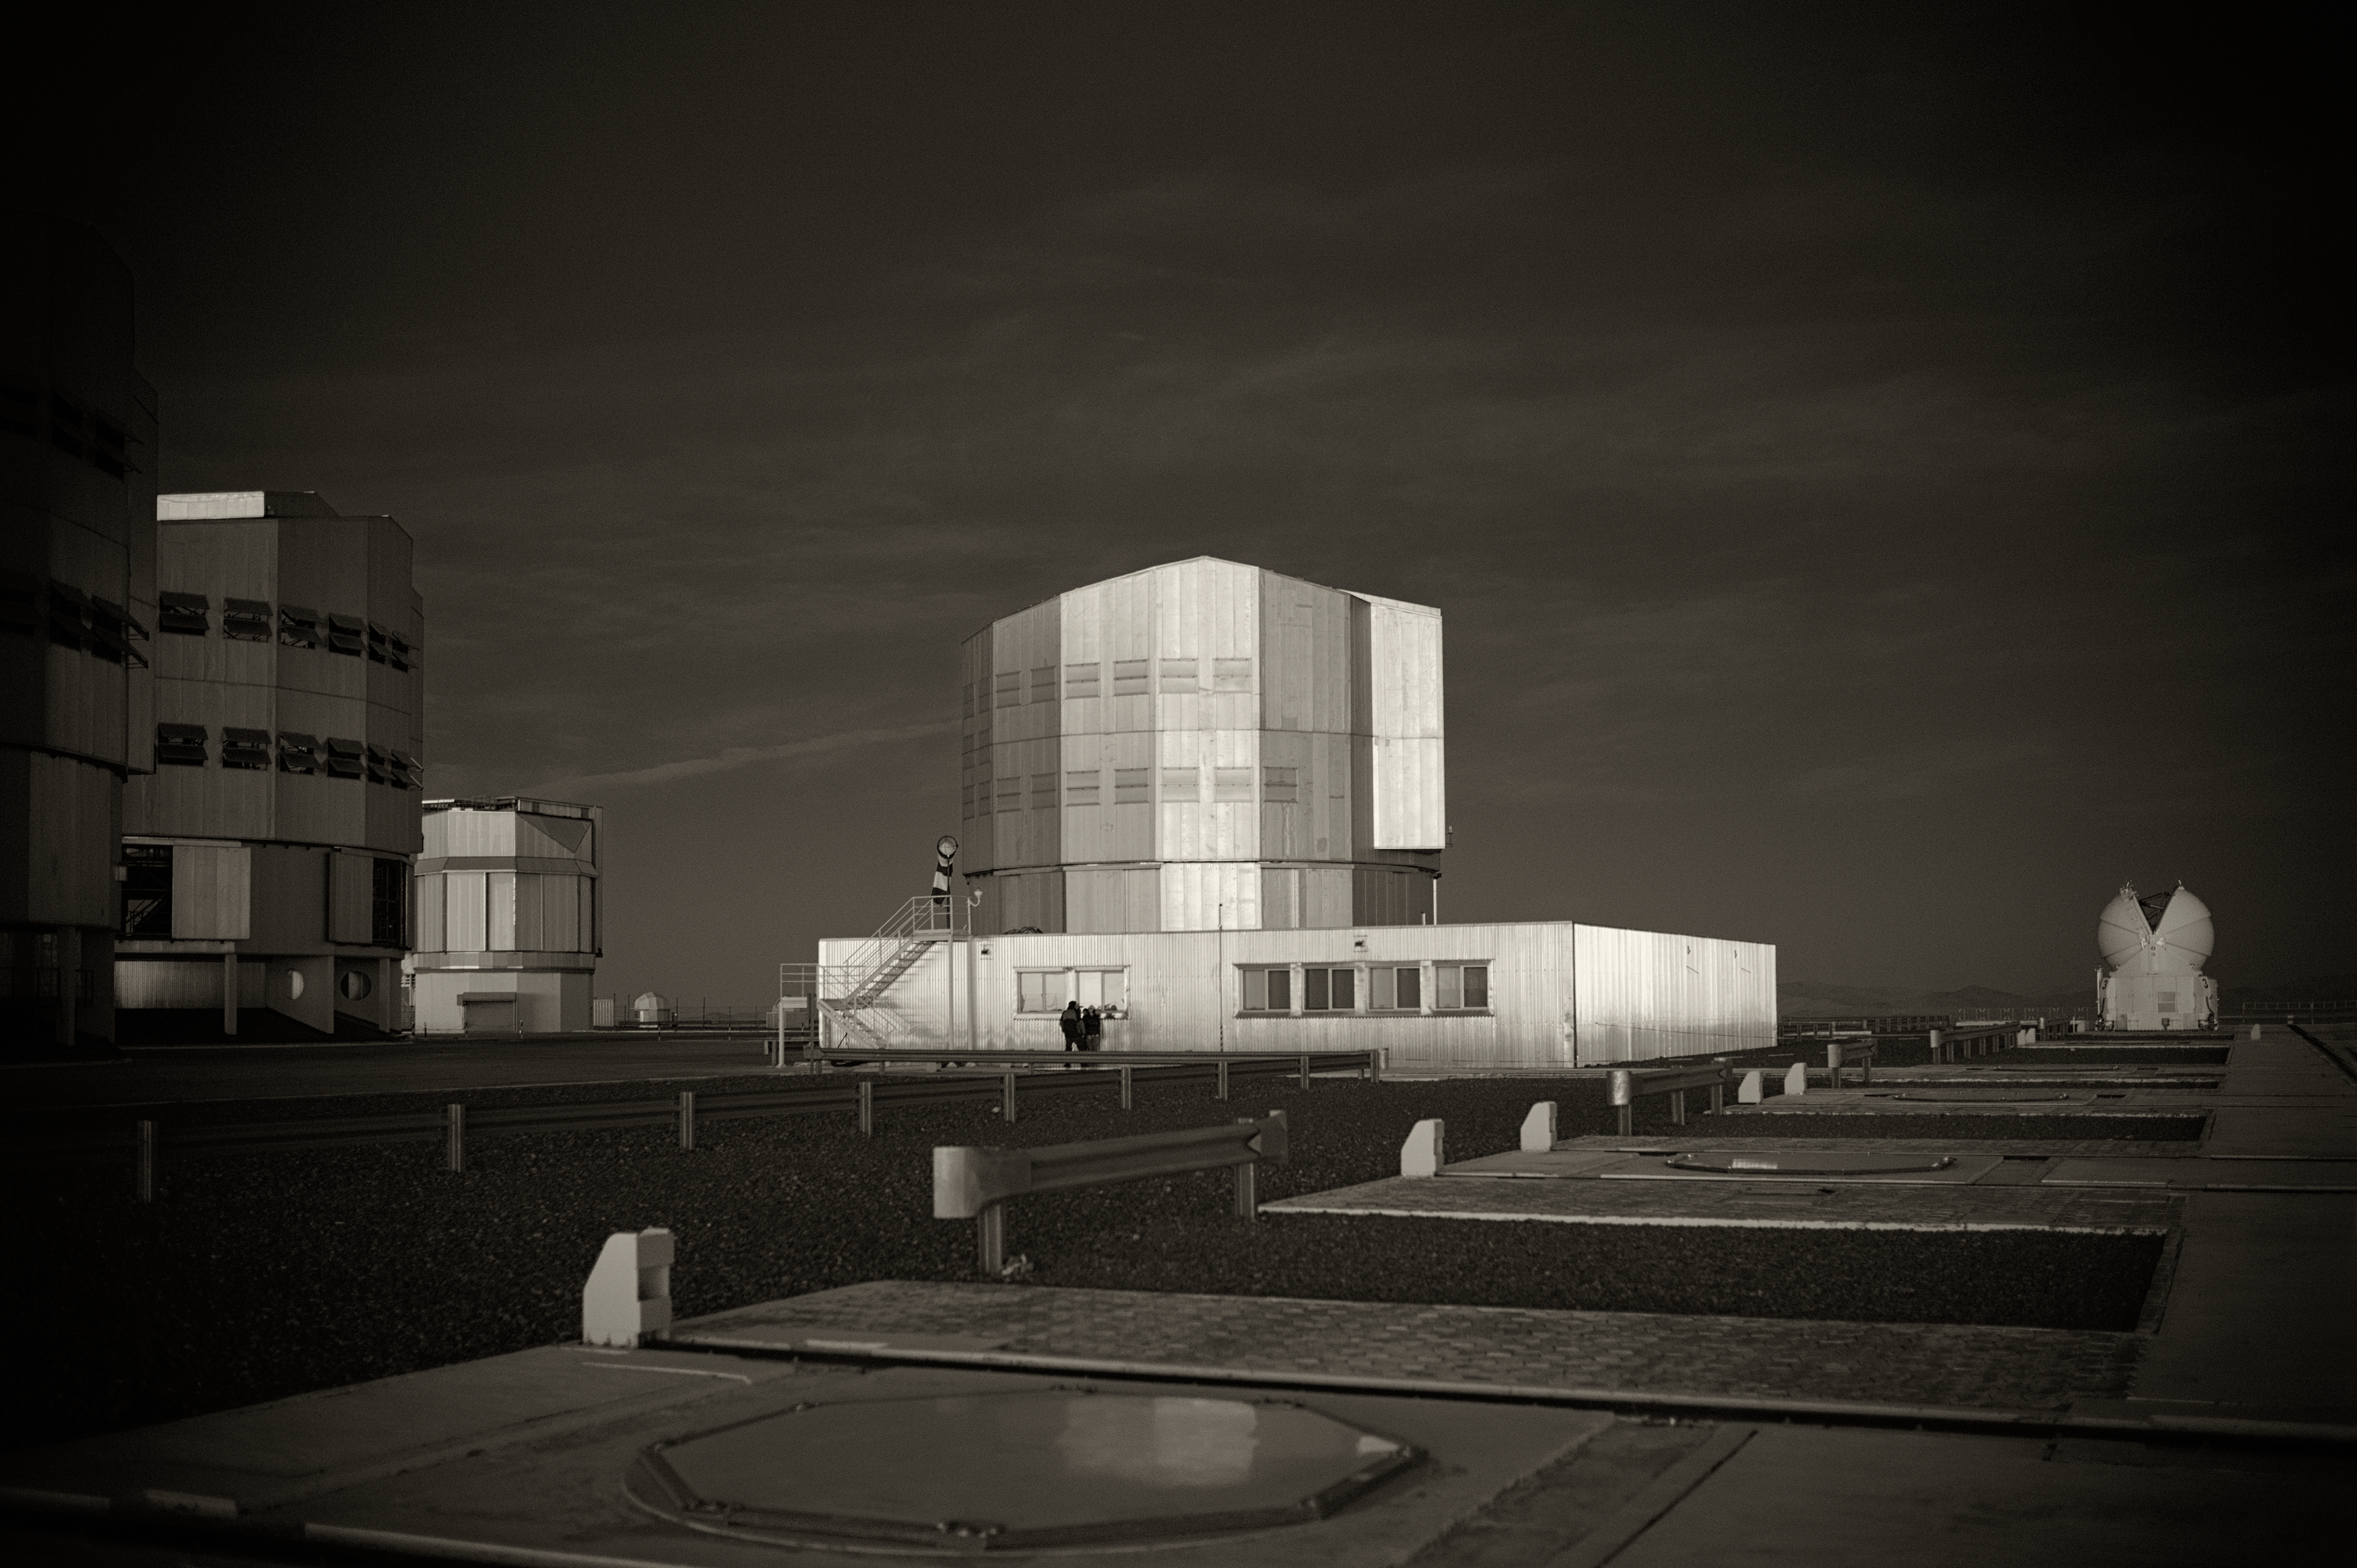

vlt-seip_16

Image of the Very Large Telescope (VLT) at Cerro Paranal Observatory in the Atacama Desert of northern Chile, taken by Stefan Seip, one of the ESO Photo Ambassadors.

Credit: ESO/S. Seip